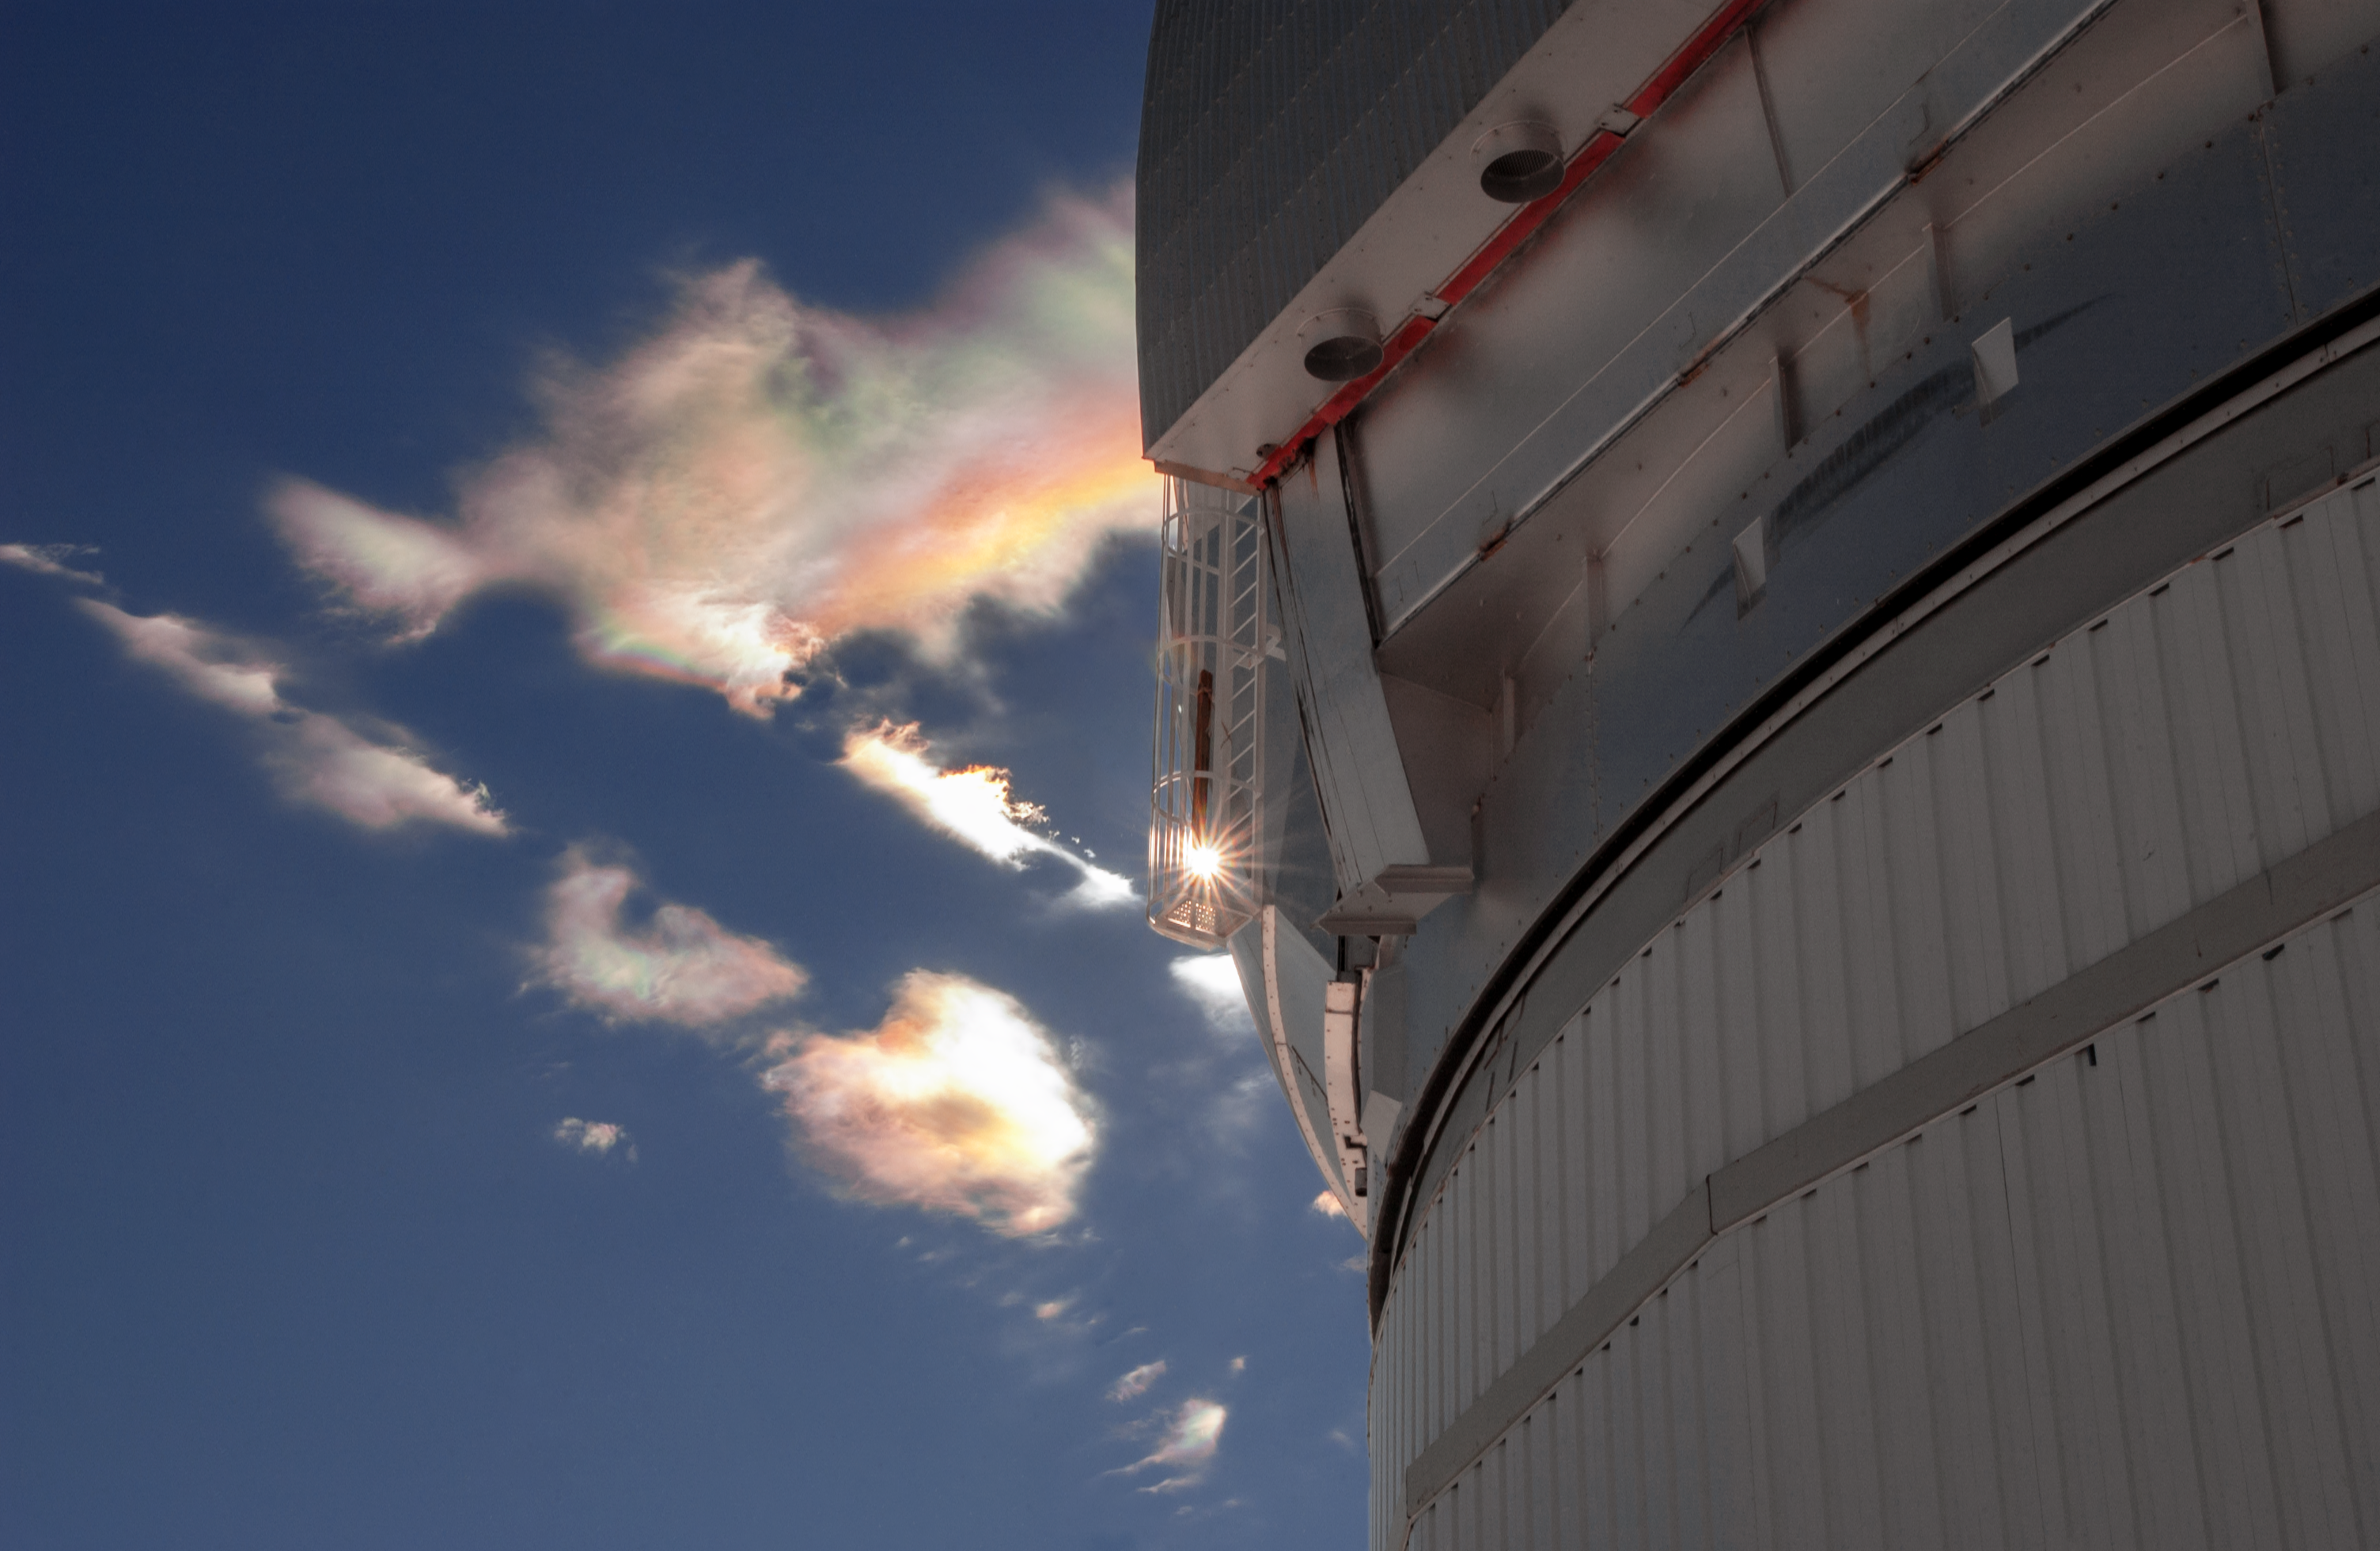

Iridescent clouds behind Gemini South

A iridescent cloud is seen behind the dome of the Gemini South telescope on a winter morning in Chile.

Credit: International Gemini Observatory/NOIRLab/NSF/AURA/Manuel Paredes